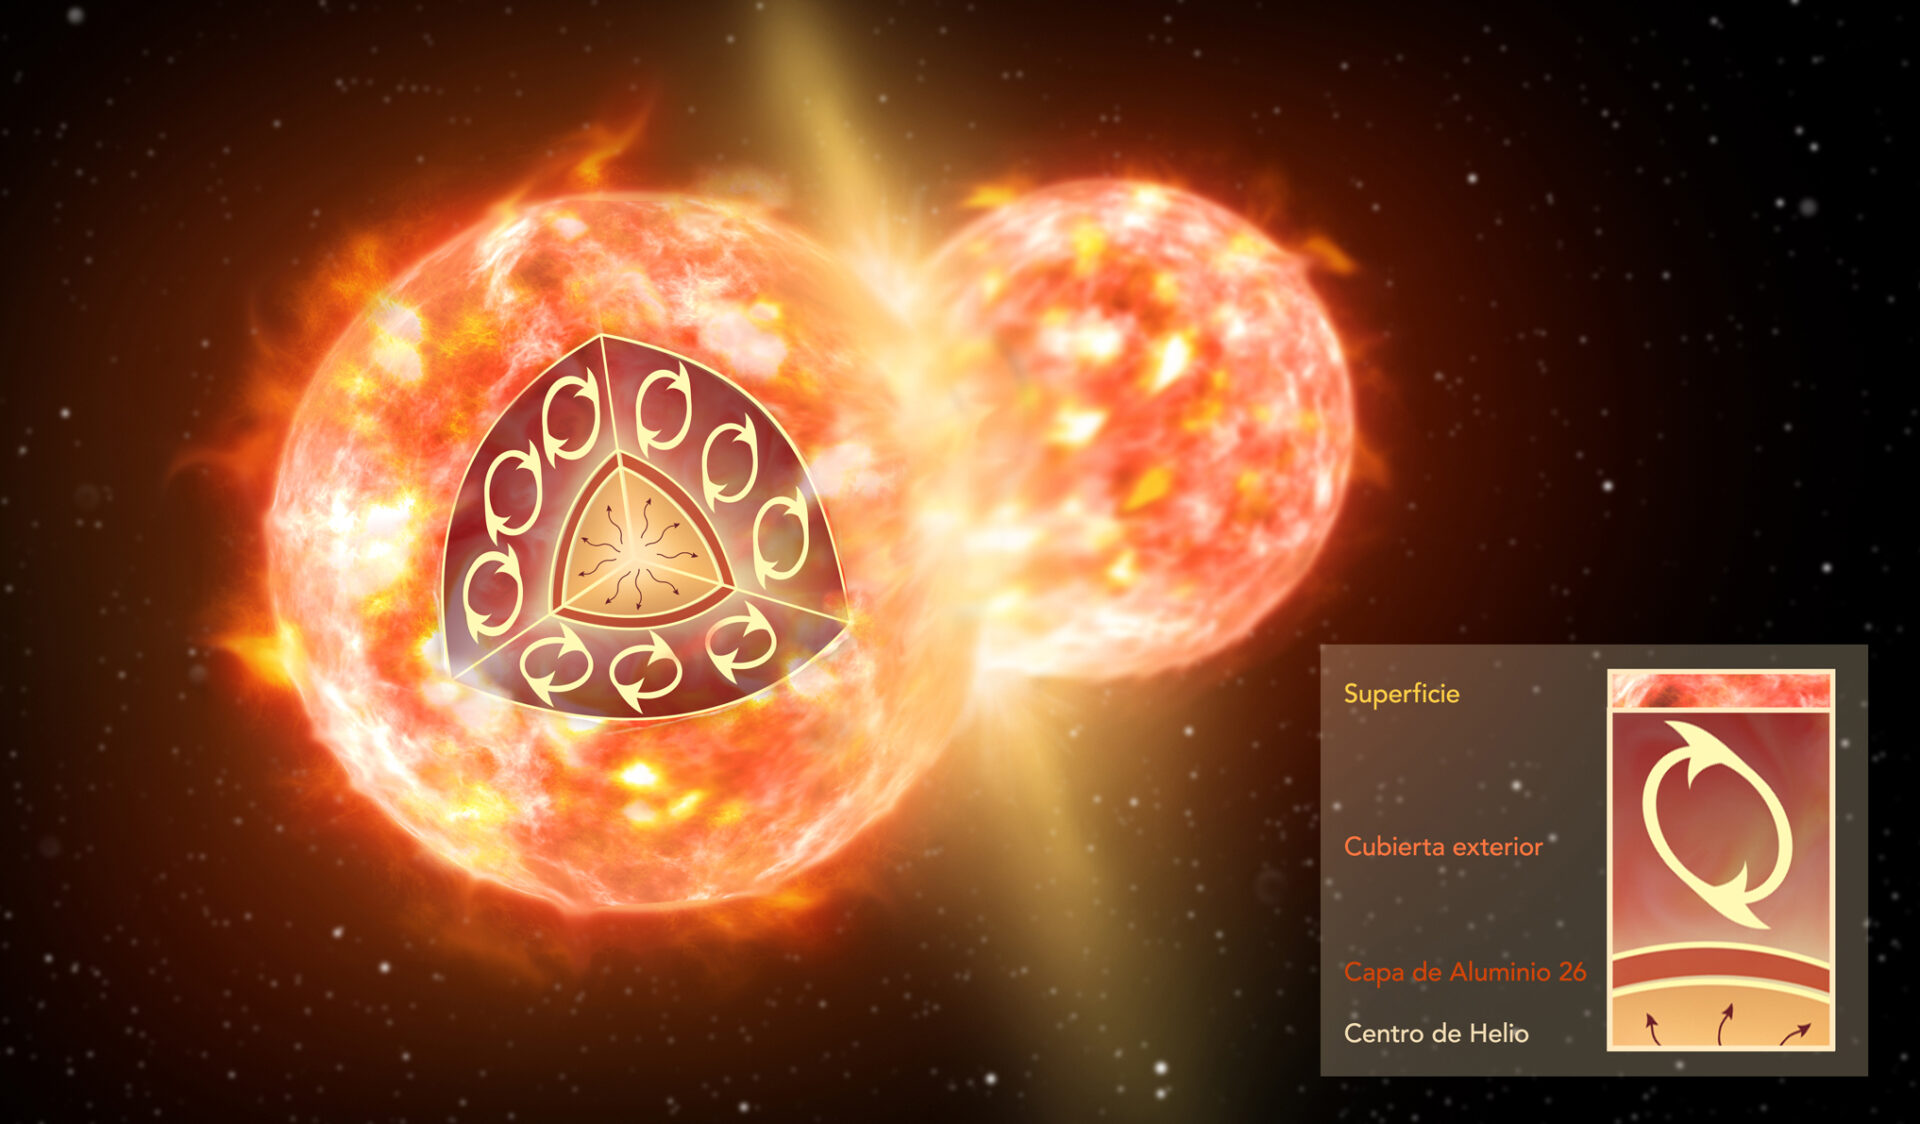

Artist impression of the collision of two stars

Artist impression of the collision of two stars, like the ones that formed CK Vul. The inset illustrates the inner structure of one red giant before the merger. A thin layer of 26-aluminum (brown) surrounds a helium core. An extended convective envelope (not to scale), which forms the outermost layer of the star, can mix material from inside the star to the surface, but it never reaches deep enough to dredge 26-aluminum up to the surface. Only a collision with another star can disperse 26-aluminum.

Credit: NRAO/AUI/NSF; S. Dagnello